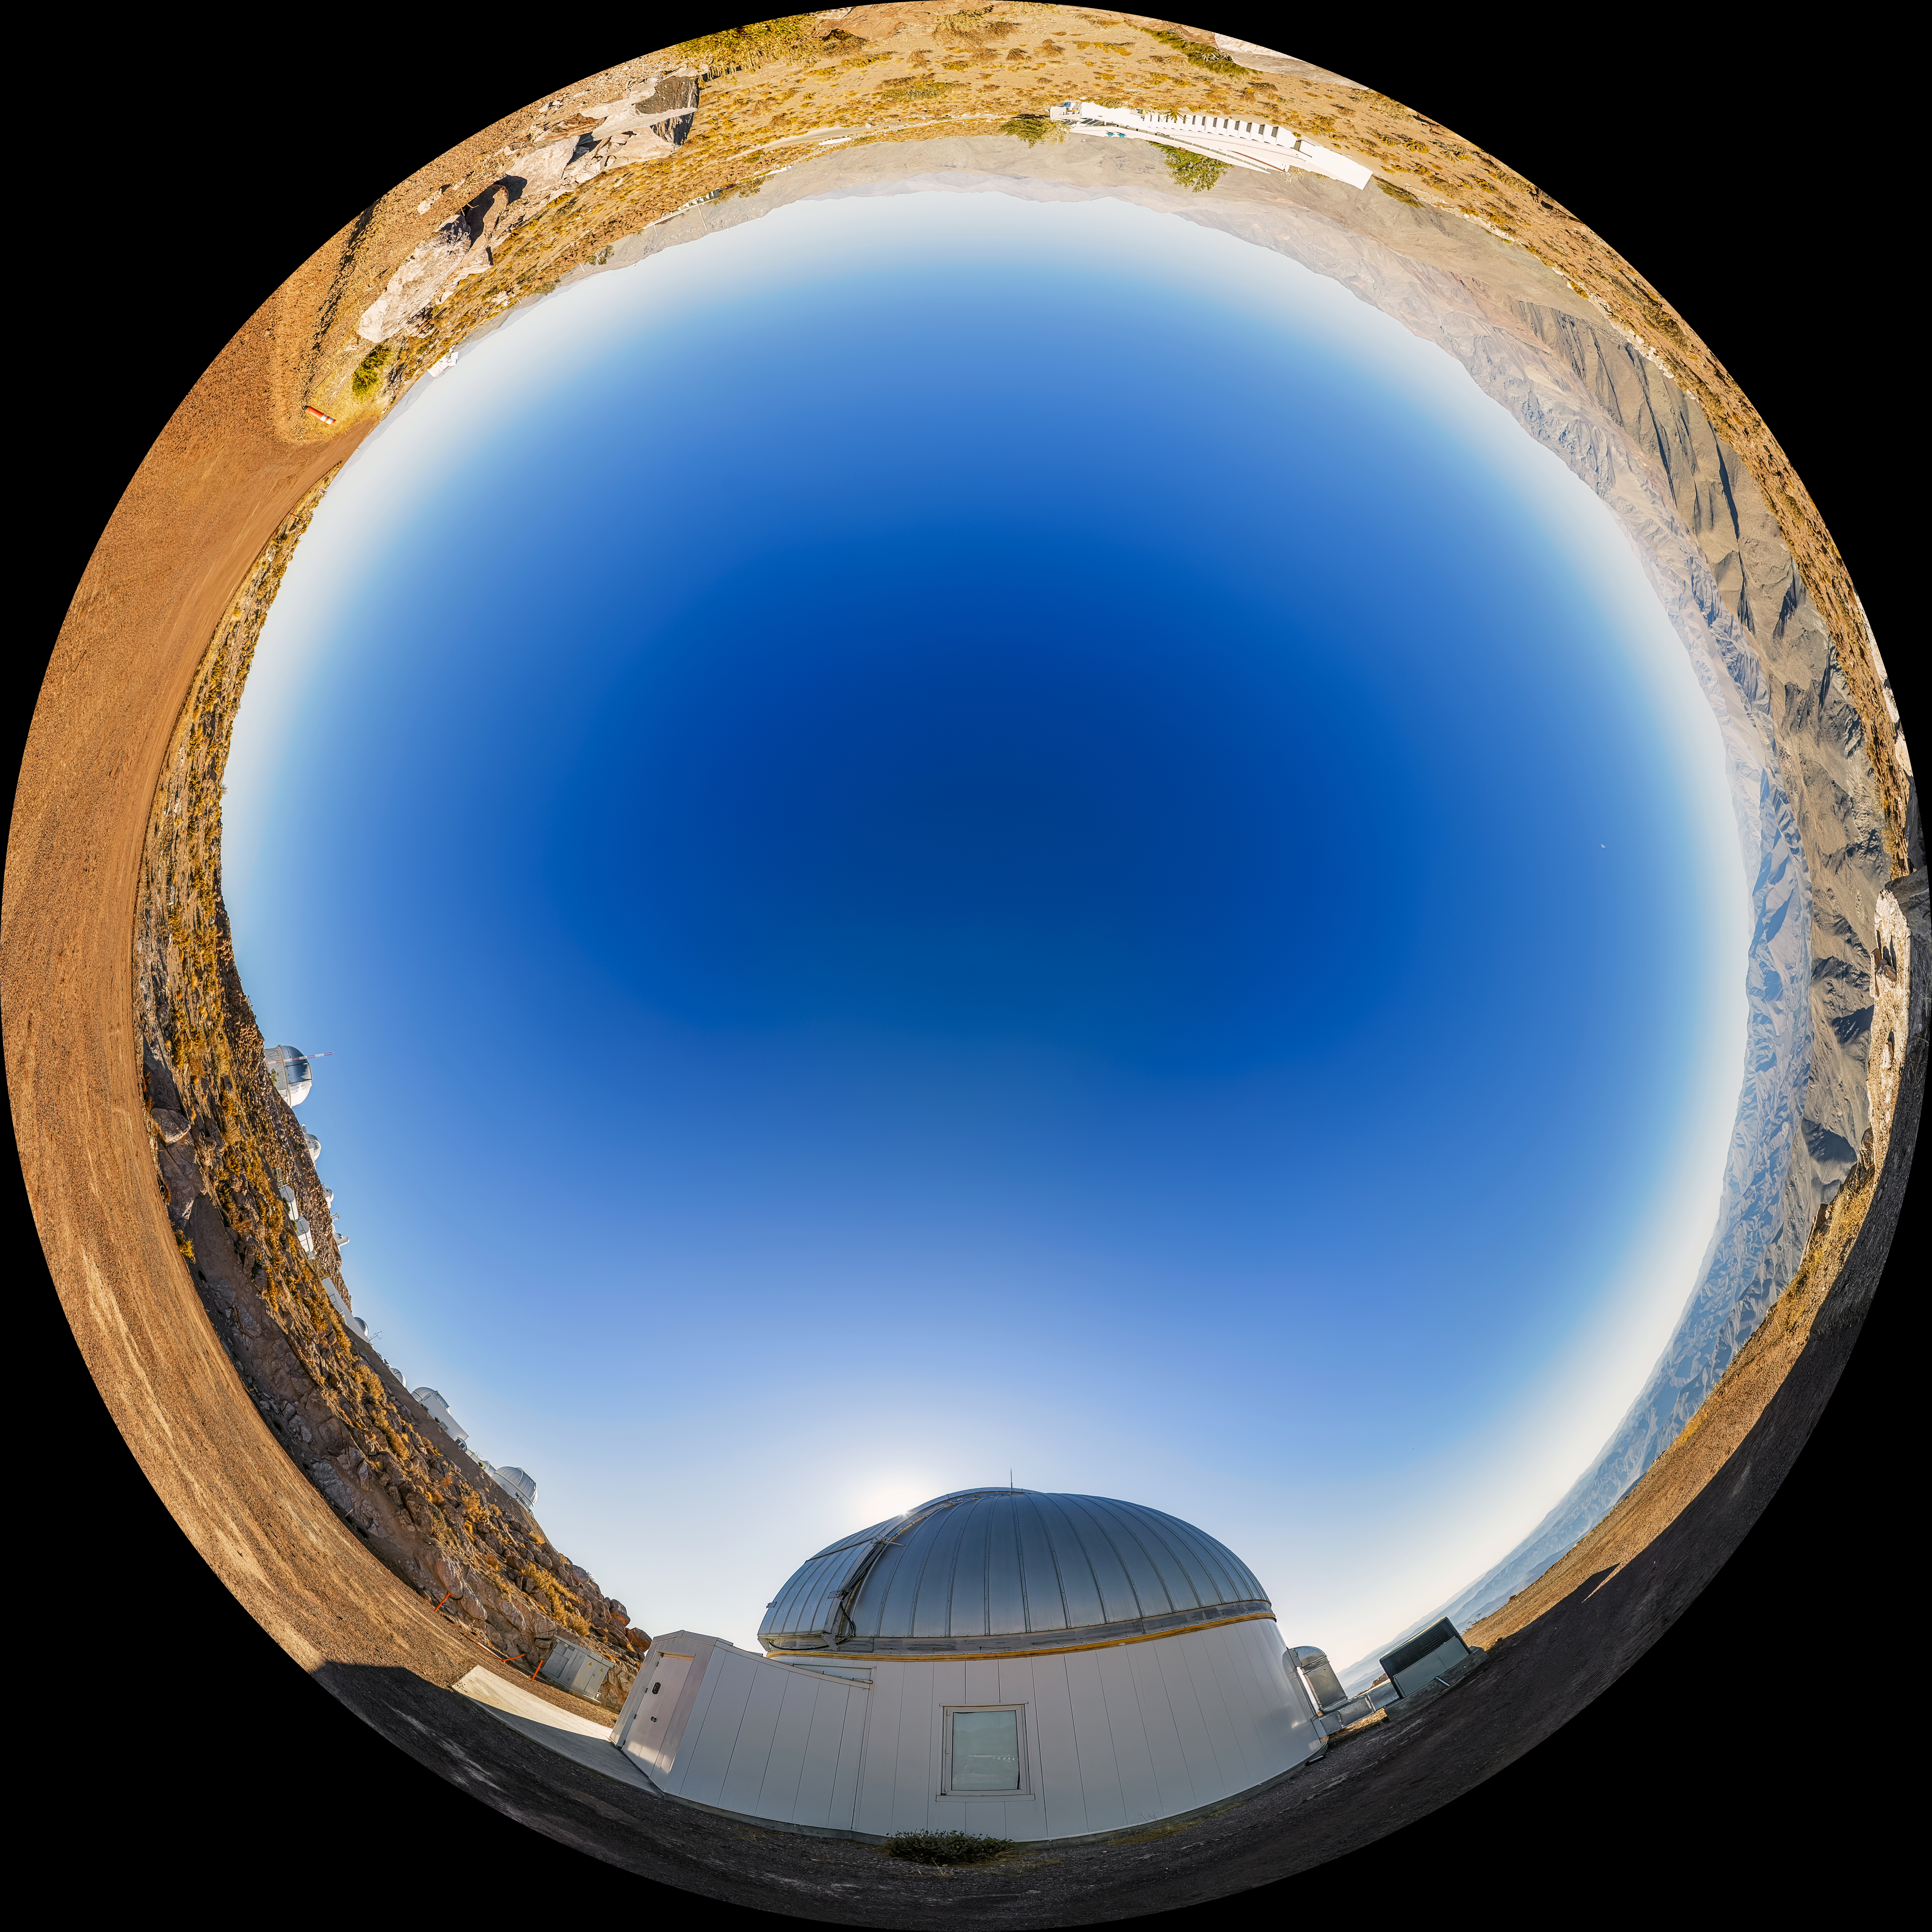

KTMNet 1.6-meter Telescope Fulldome

A fulldome view of the KMTNet 1.6-meter Telescope located at Cerro Tololo Inter-American Observatory (CTIO) in Chile.

A 360 panorama version of this image can be found here.

Credit: CTIO/NOIRLab/NSF/AURA/P. Horálek